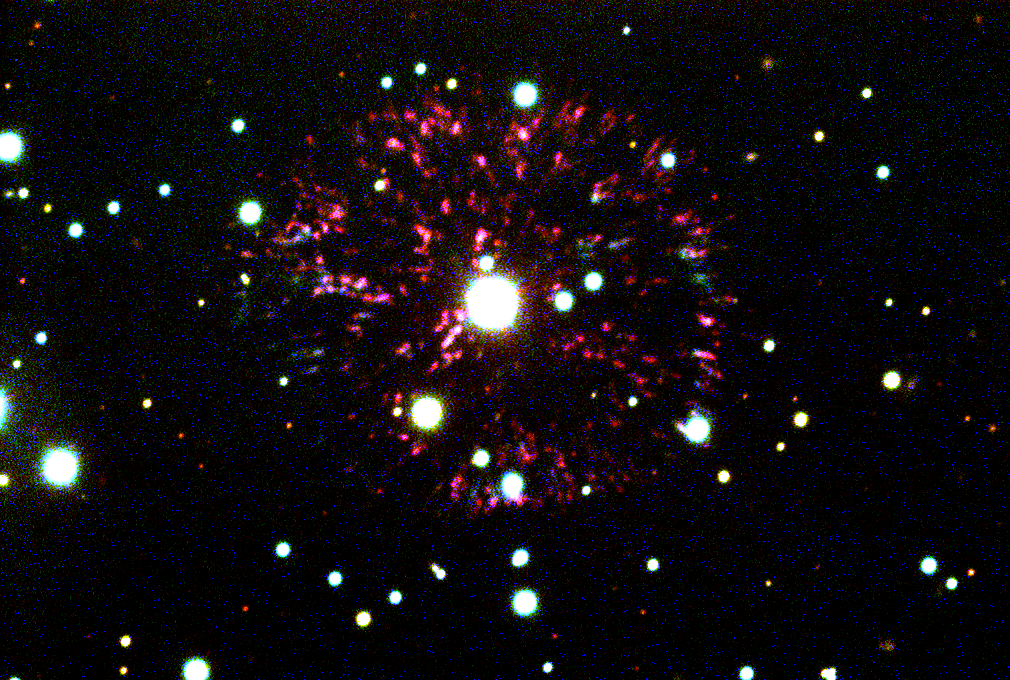

Nova remnant GK Per (the Firework Nebula)

This picture is a combination of several exposures taken on the night of October 11th 1994 (UT of observation 12/10/94:10:04 to 10:34) with the NOAO/STIS/Tektronix 1024x1024 CCD detector on the WIYN 3.5m telescope. At the focal plane of the WIYN, this detector has a sampling scale of 0.2 arc seconds per pixel. Images were taken through three different filters approximating red (three exposures for a total of four-and-a-half minutes), blue (three, total six minutes) and green (three, total six minutes). The individual colors were aligned and combined in the computer to create this (approximately) true color picture. The photograph shows a region 120 arc seconds square, and the approximate "seeing" is 1.0 arc seconds.

About this object
The unusual nova shell GK Per is the result of Nova Persei 1901, a nova which exploded in 1901 about 1500 light-years away in the direction of the constellation Perseus. Classical novae, nowadays categorized as cataclysmic variables, normally comprise a hot white dwarf with accretion disk, and a cool mass-transferring companion. At some point, hydrogen burning triggers thermonuclear runaway in the accreted matter, leading to an explosive shock wave and an expanding shell.

The first bright nova of the 20th century and the first to be subjected to detailed spectroscopy and photometry, Nova Persei 1901 reached a maximum brightness of 0.2m and declined very rapidly thereafter to its current minimum of 13.1. GK Per is unique among classical novae, having the longest known period (almost two days) and showing dwarf nova-like outbursts of about 3 mag. It also contains an evolved secondary (type K2IV), while all others have main sequence companions.

Expanding nebulosity was detected as early as 1902, and apparent superlight speeds were explained as reflection from dust grains, which has only been seen in one other nova. The ejecta show an asymmetry unique among novae, contain as much as one ten-thousandth of a solar mass, and have speeds reaching 1200 km/s. The unusual features of this `firework burst' nebula are best explained by expansion into an interstellar medium that is considerably denser than the average, although it is not yet clear why this should be so.

Location: 03 27 47.4 +43 44 05 (1950.0), distance 1500 light-years, size about 0.7 light-years (this piece: structures associated with this nova stretch some twenty times farther out).

Credit: N.A.Sharp/WIYN/NOIRLab/NSF